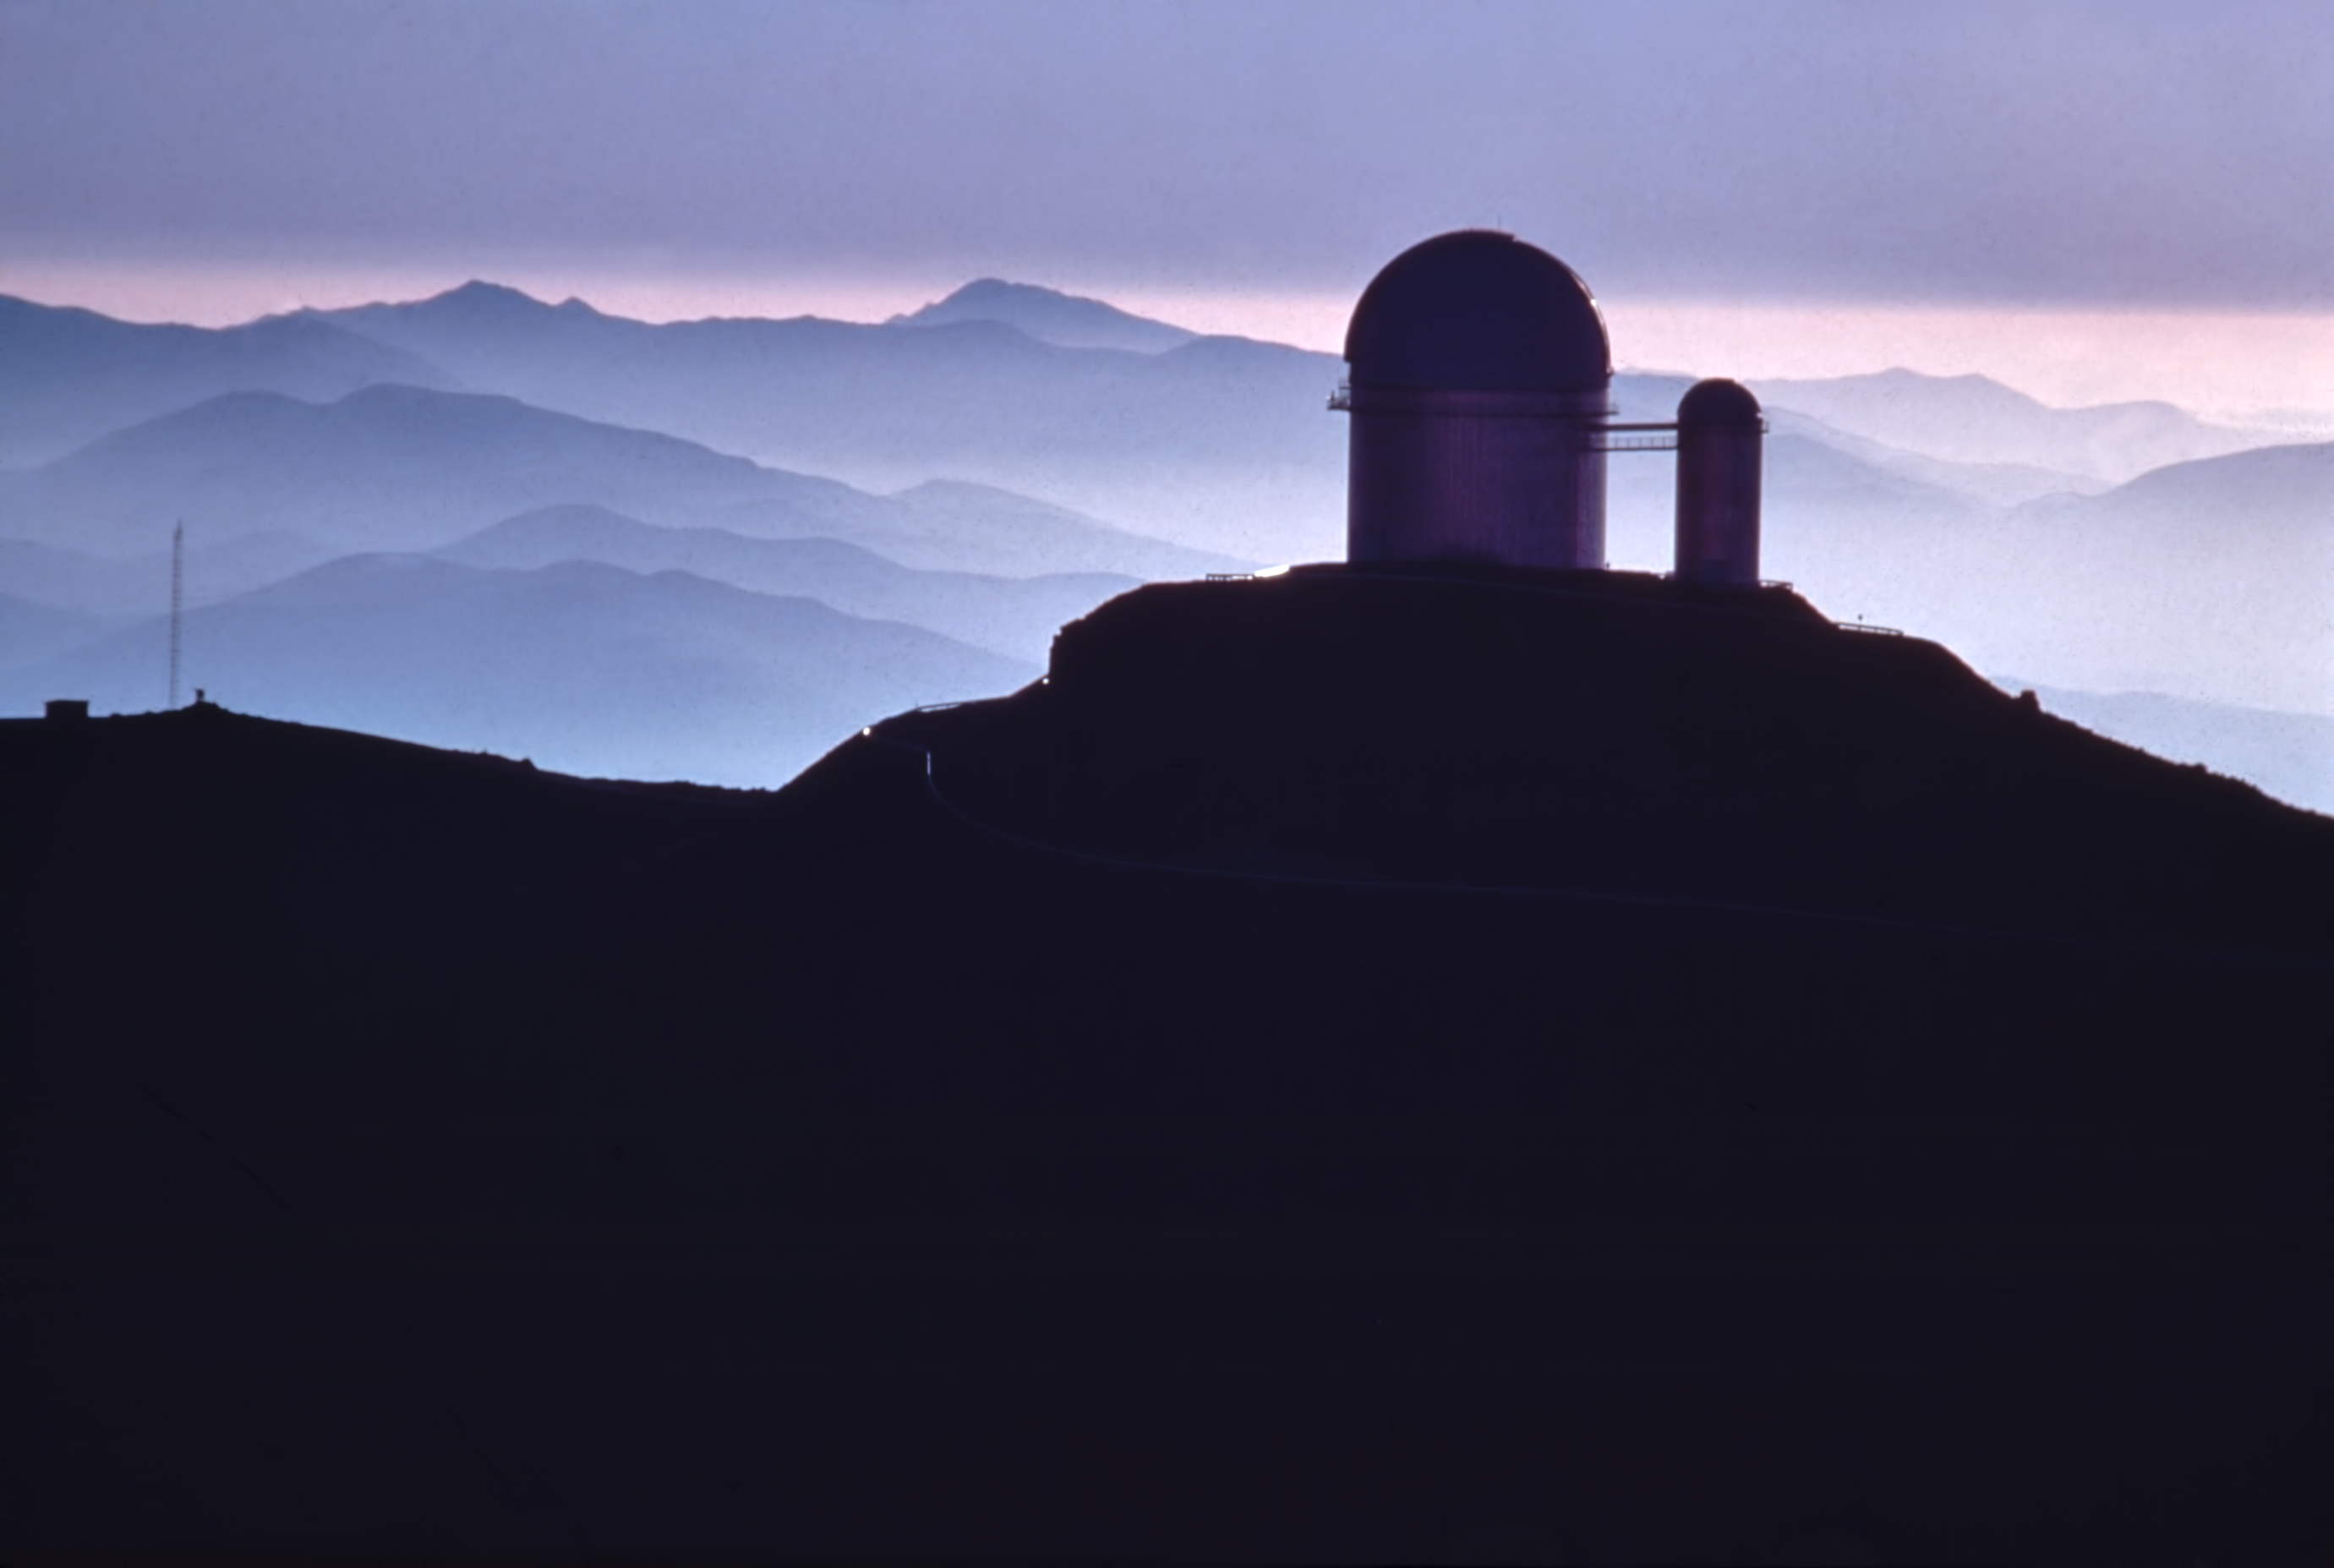

Aerial close up view of the ESO 3.6-metre telescope with the 1.4-m Coudé Auxiliary Telescope

Aerial close up view of the ESO 3.6-metre Telescope with the 1.4-m Coudé Auxiliary Telescope.

Credit: ESO/J.Launois/Black Star